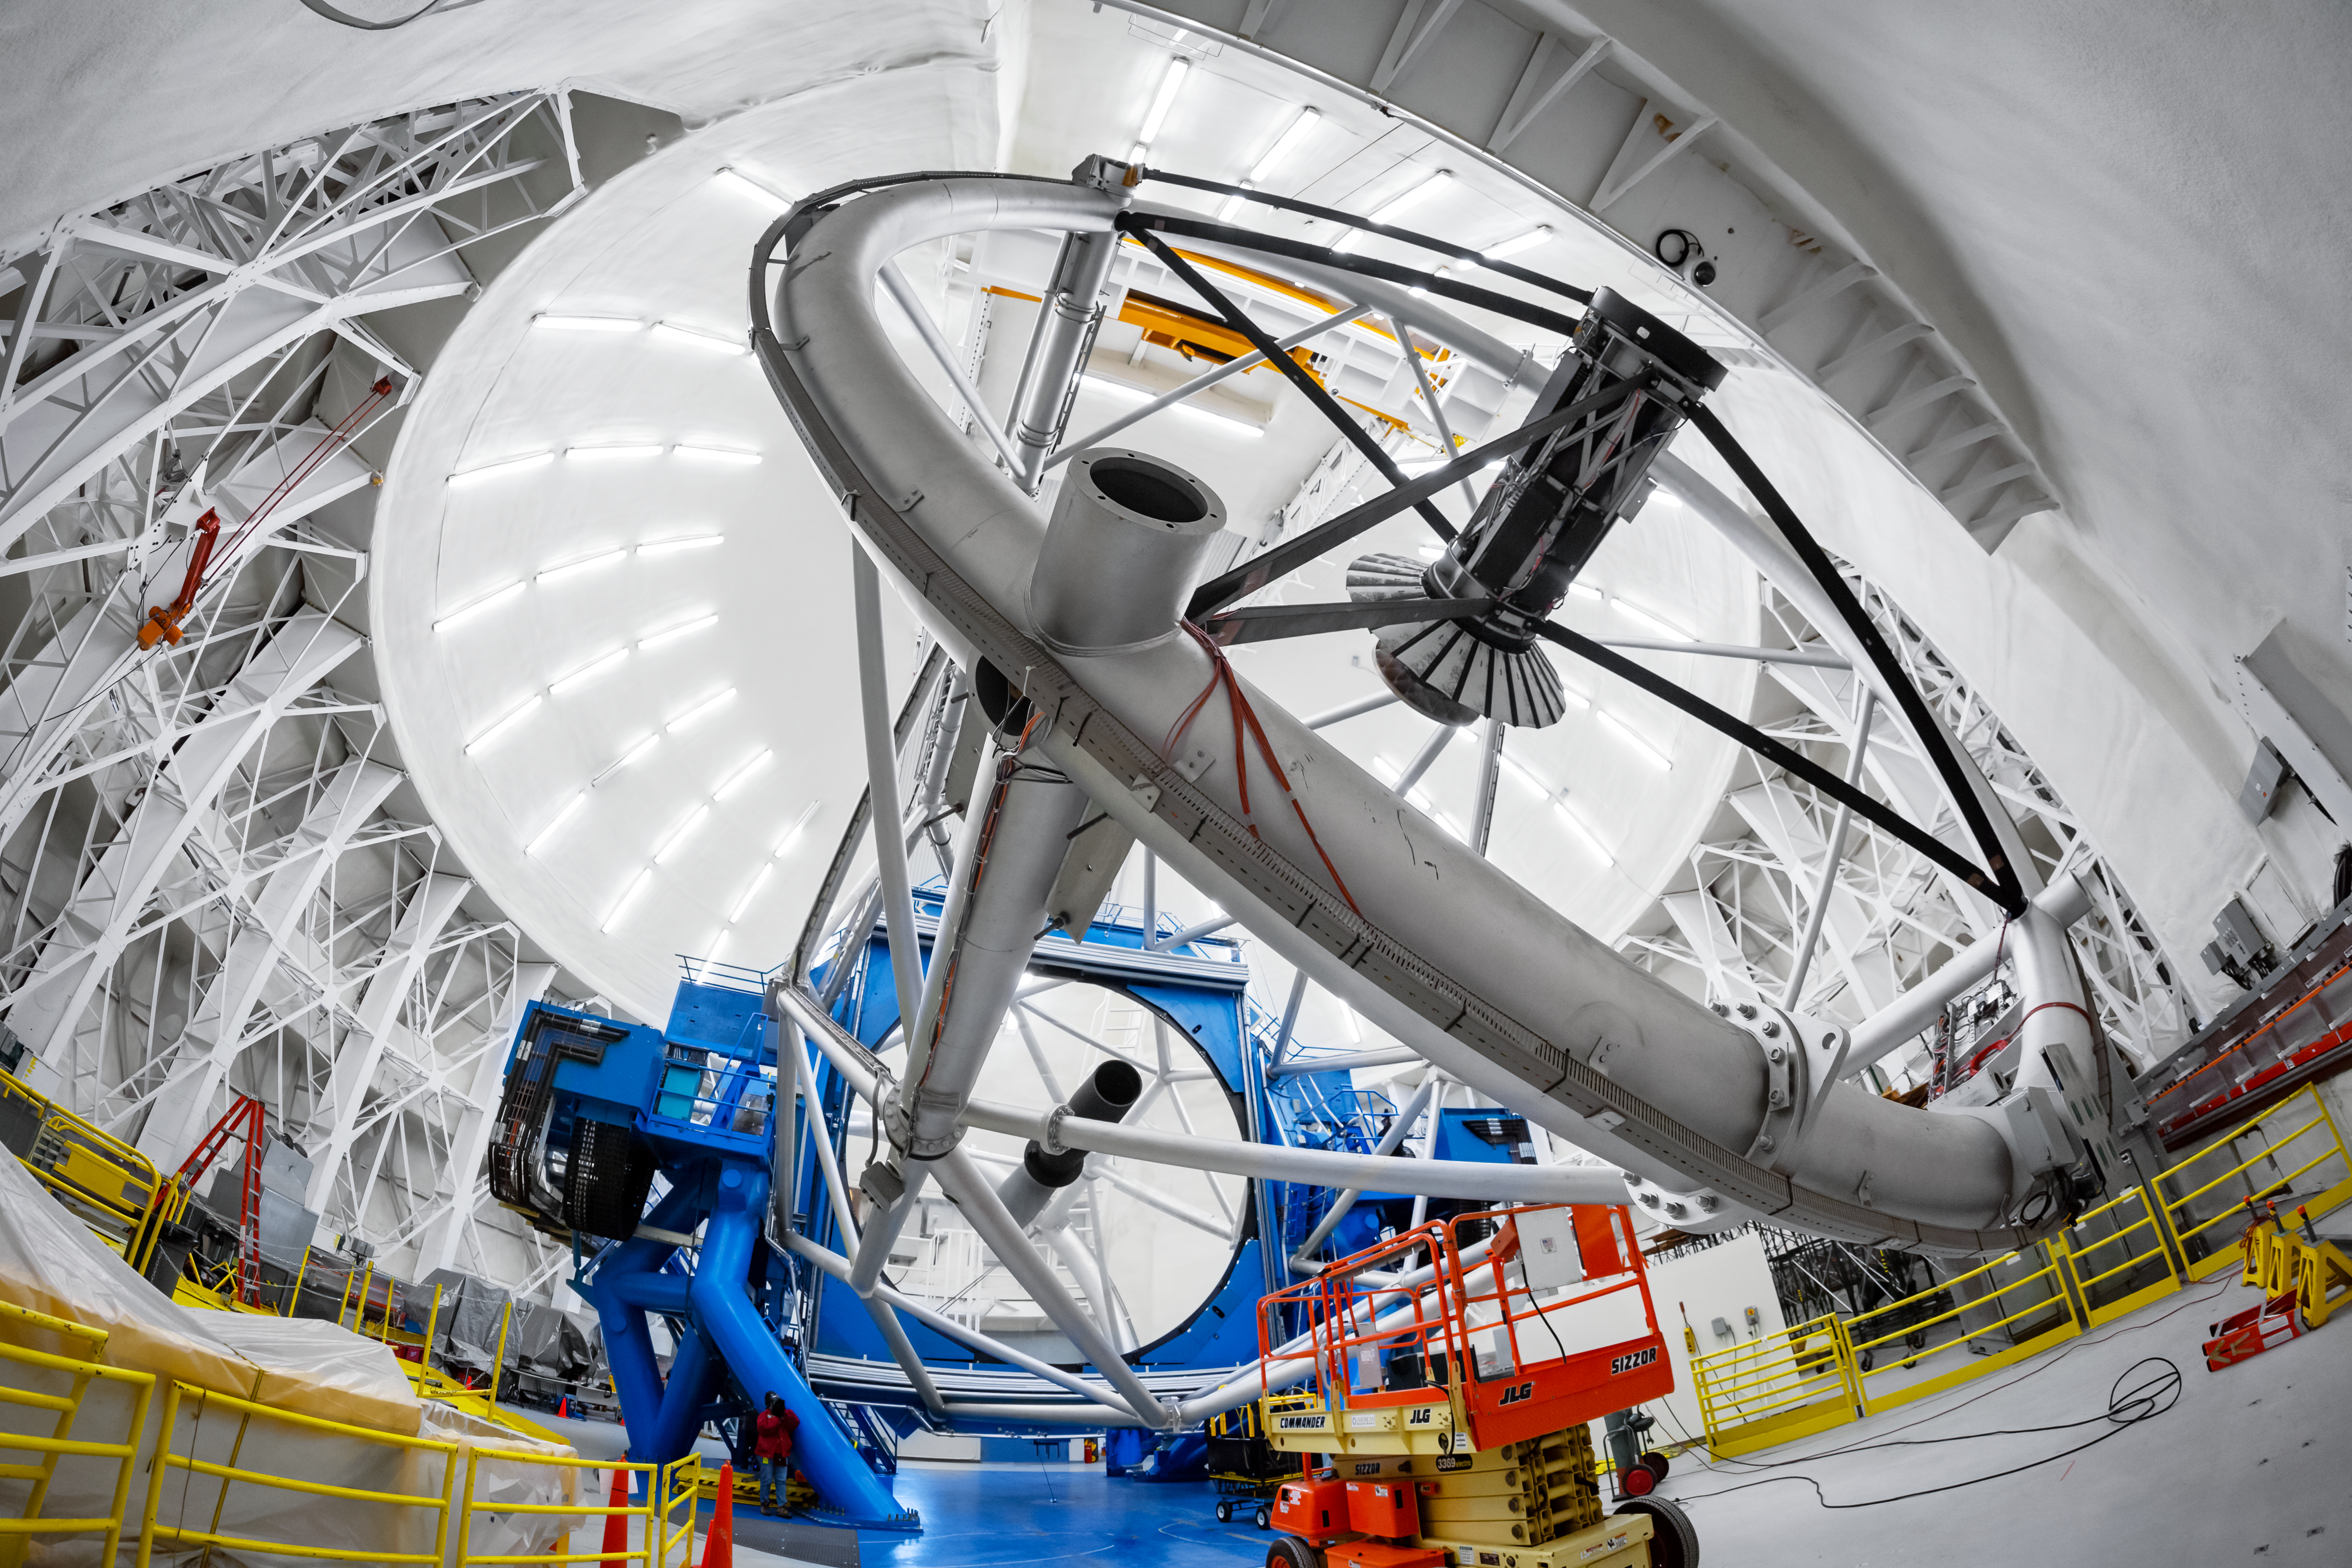

Interior of the Gemini North Telescope

This fisheye view of the interior of the dome that houses the Gemini North telescope, one half of the International Gemini Observatory, operated by NSF NOIRLab, showcases the impressive size and complex design of the telescope and its dome.

Credit: International Gemini Observatory/NOIRLab/NSF/AURA/P. Horálek (Institute of Physics in Opava)